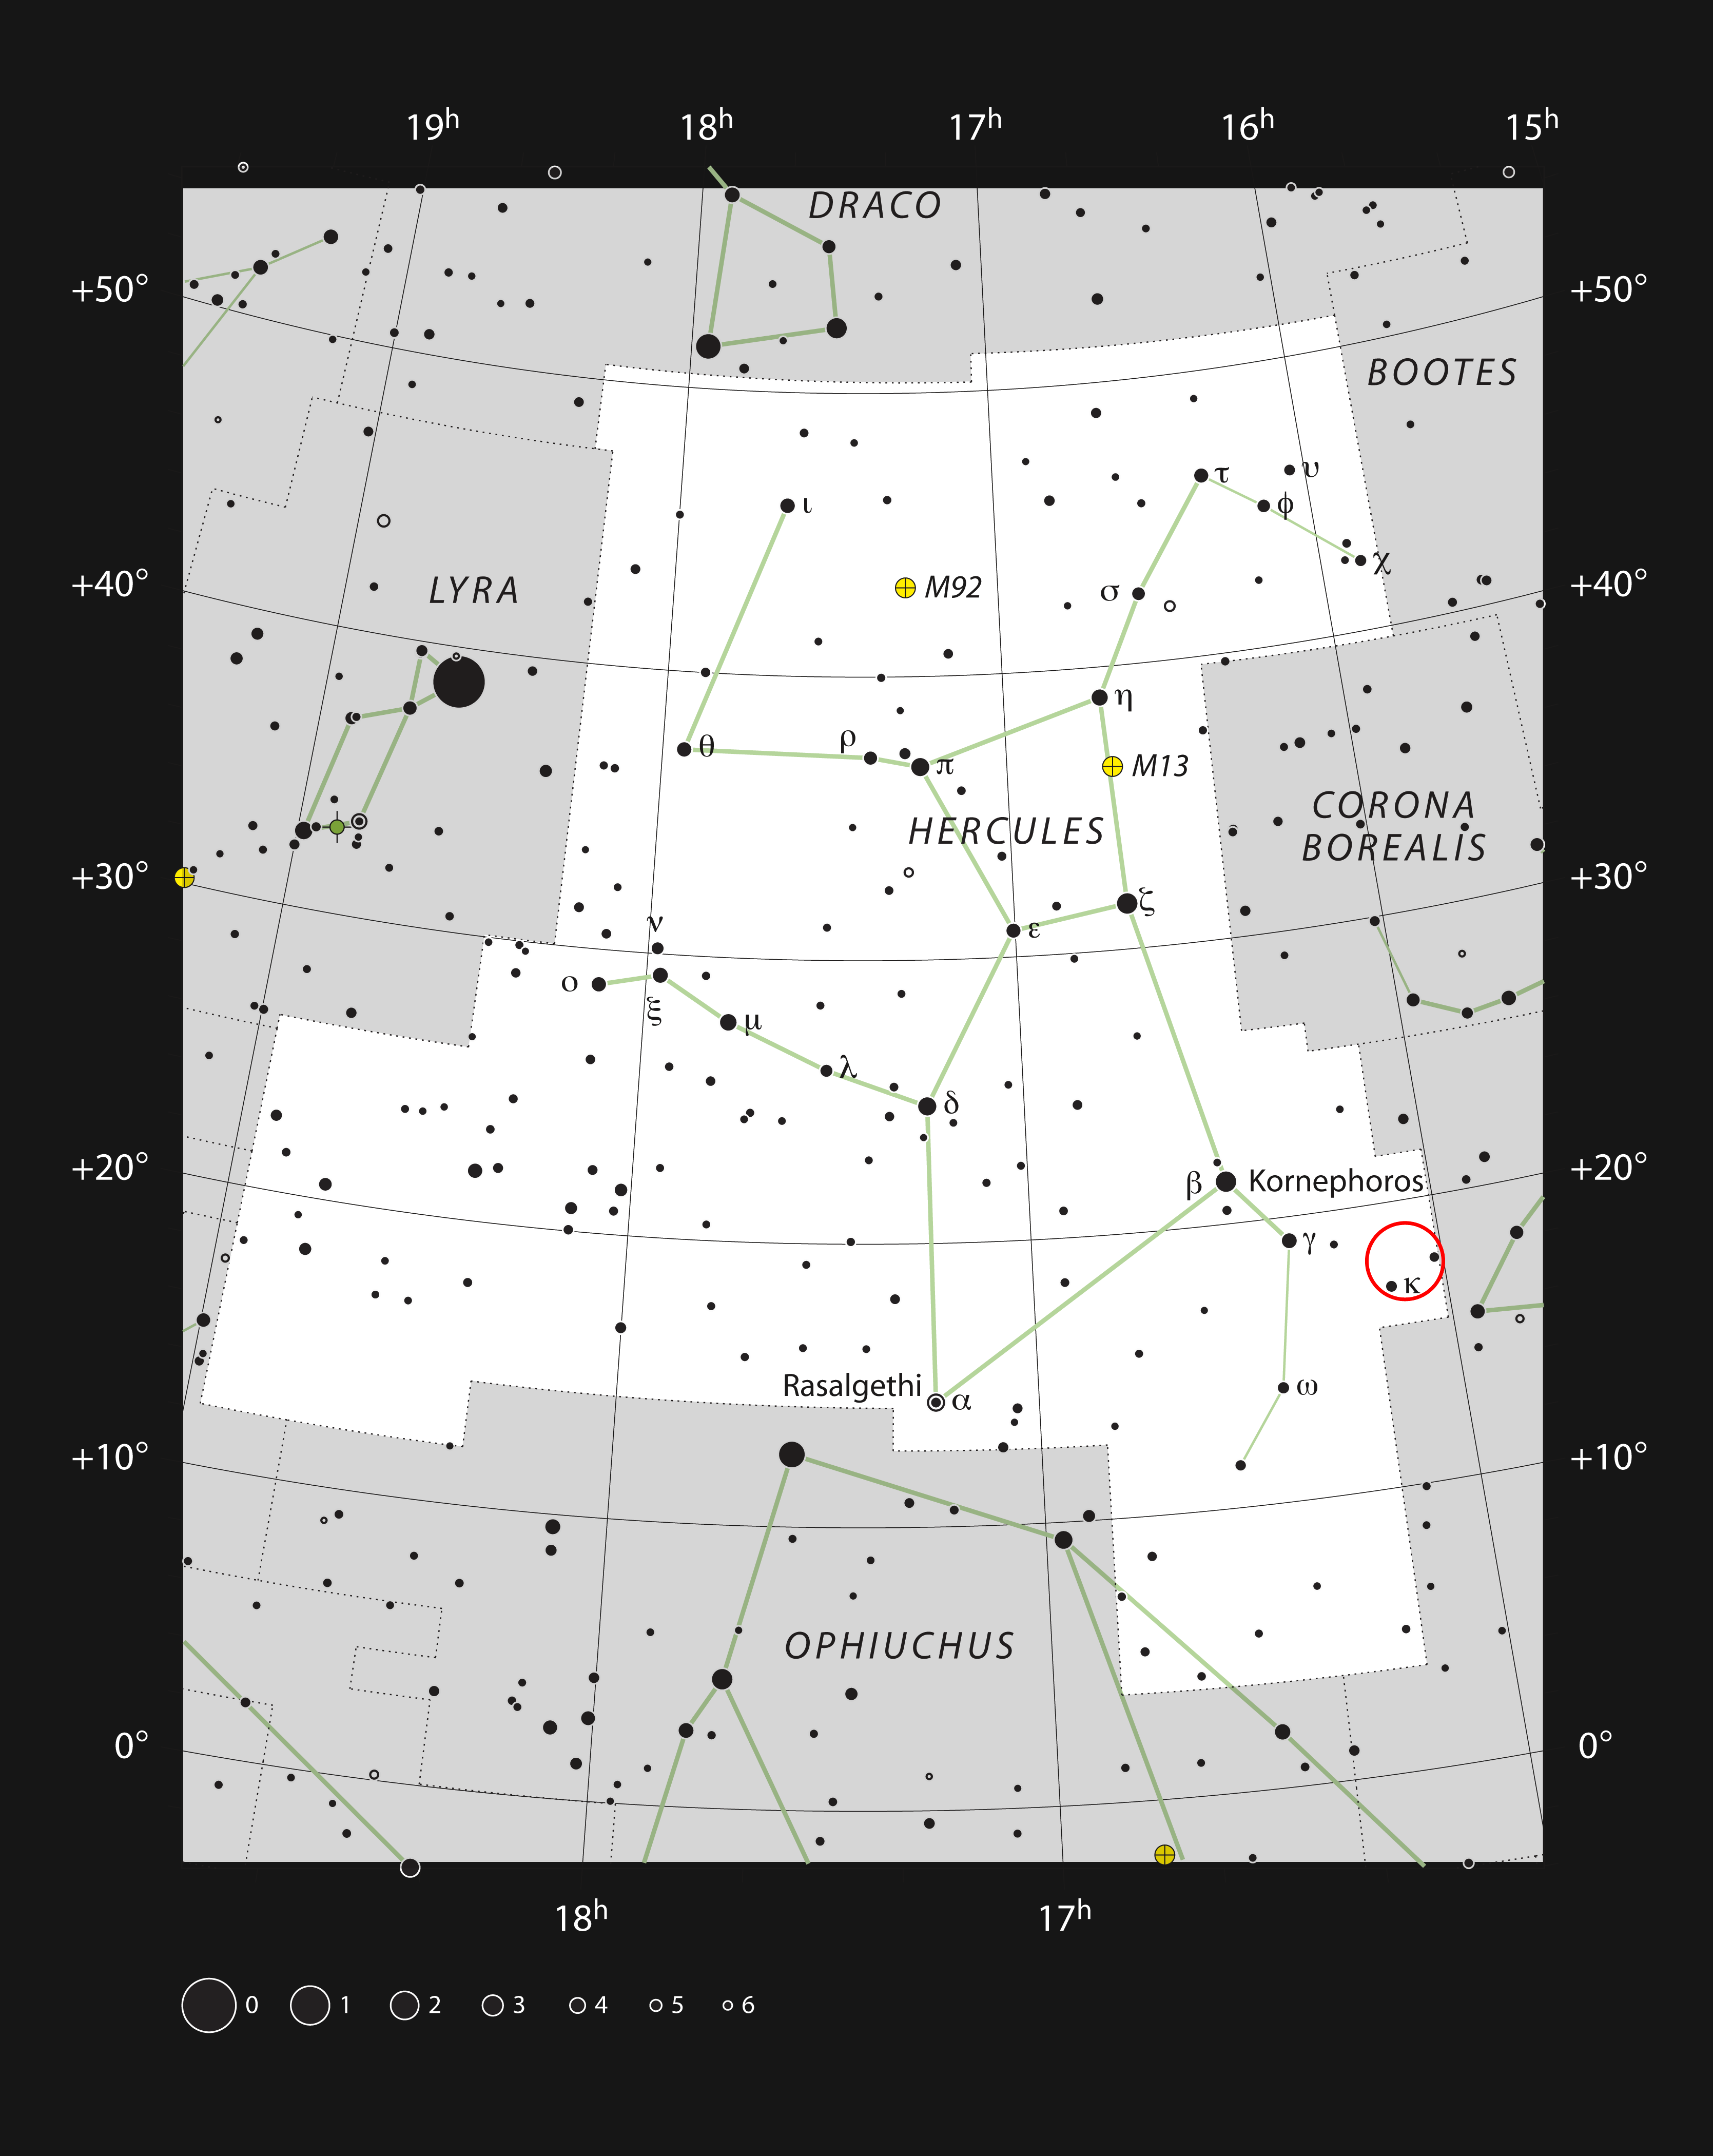

The location of the Hercules galaxy cluster

This chart shows the location of the Hercules galaxy cluster within the constellation of Hercules. This map shows most of the stars visible to the unaided eye under good conditions, and the location of this galaxy cluster is marked with a red circle. Only a few of the galaxies in this cluster can be seen in a large amateur telescope as very faint glows.

Credit: ESO